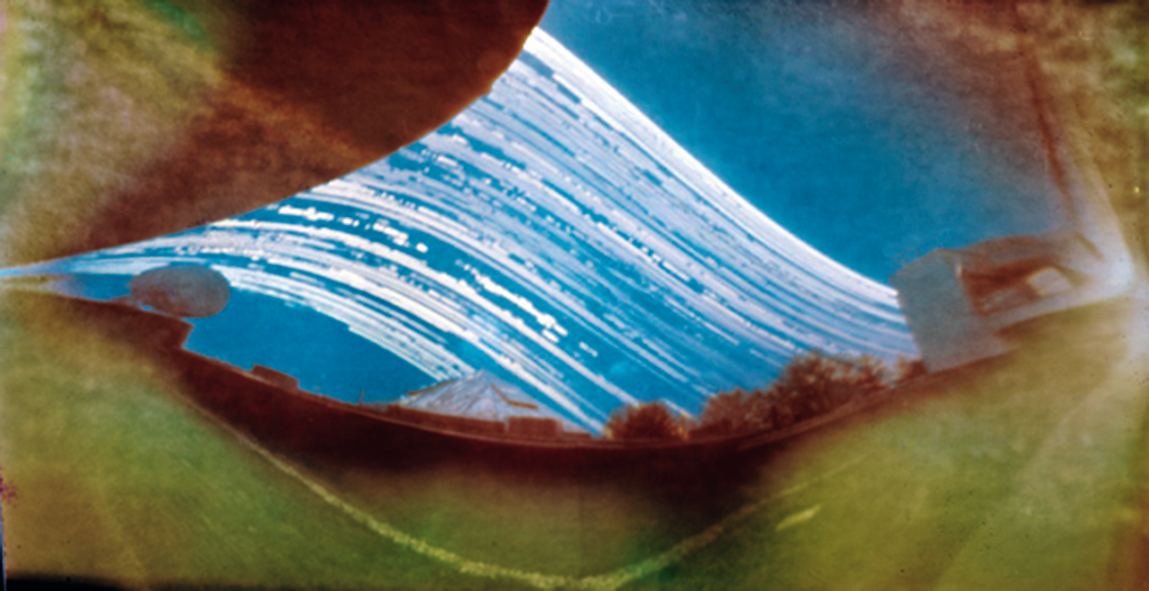

Solargraph at ESO Headquarters

"Solargraphy" is a technique which uses a pinhole camera to capture the movements of the Sun in the sky over long periods of time (weeks or even months). This allows one to obtain continuous solar trails, with an unusual artistic effect. This solargraph is the result of a five-month exposure at ESO Headquarters in Garching, showing foreground objects, a satellite dish to the left and a pyramid-shaped roof left of centre. For more information about this solargraph, please see ESO Messenger 141, p 43 (PDF).

Credit: ESO/R. Fosbury/T. Trygg